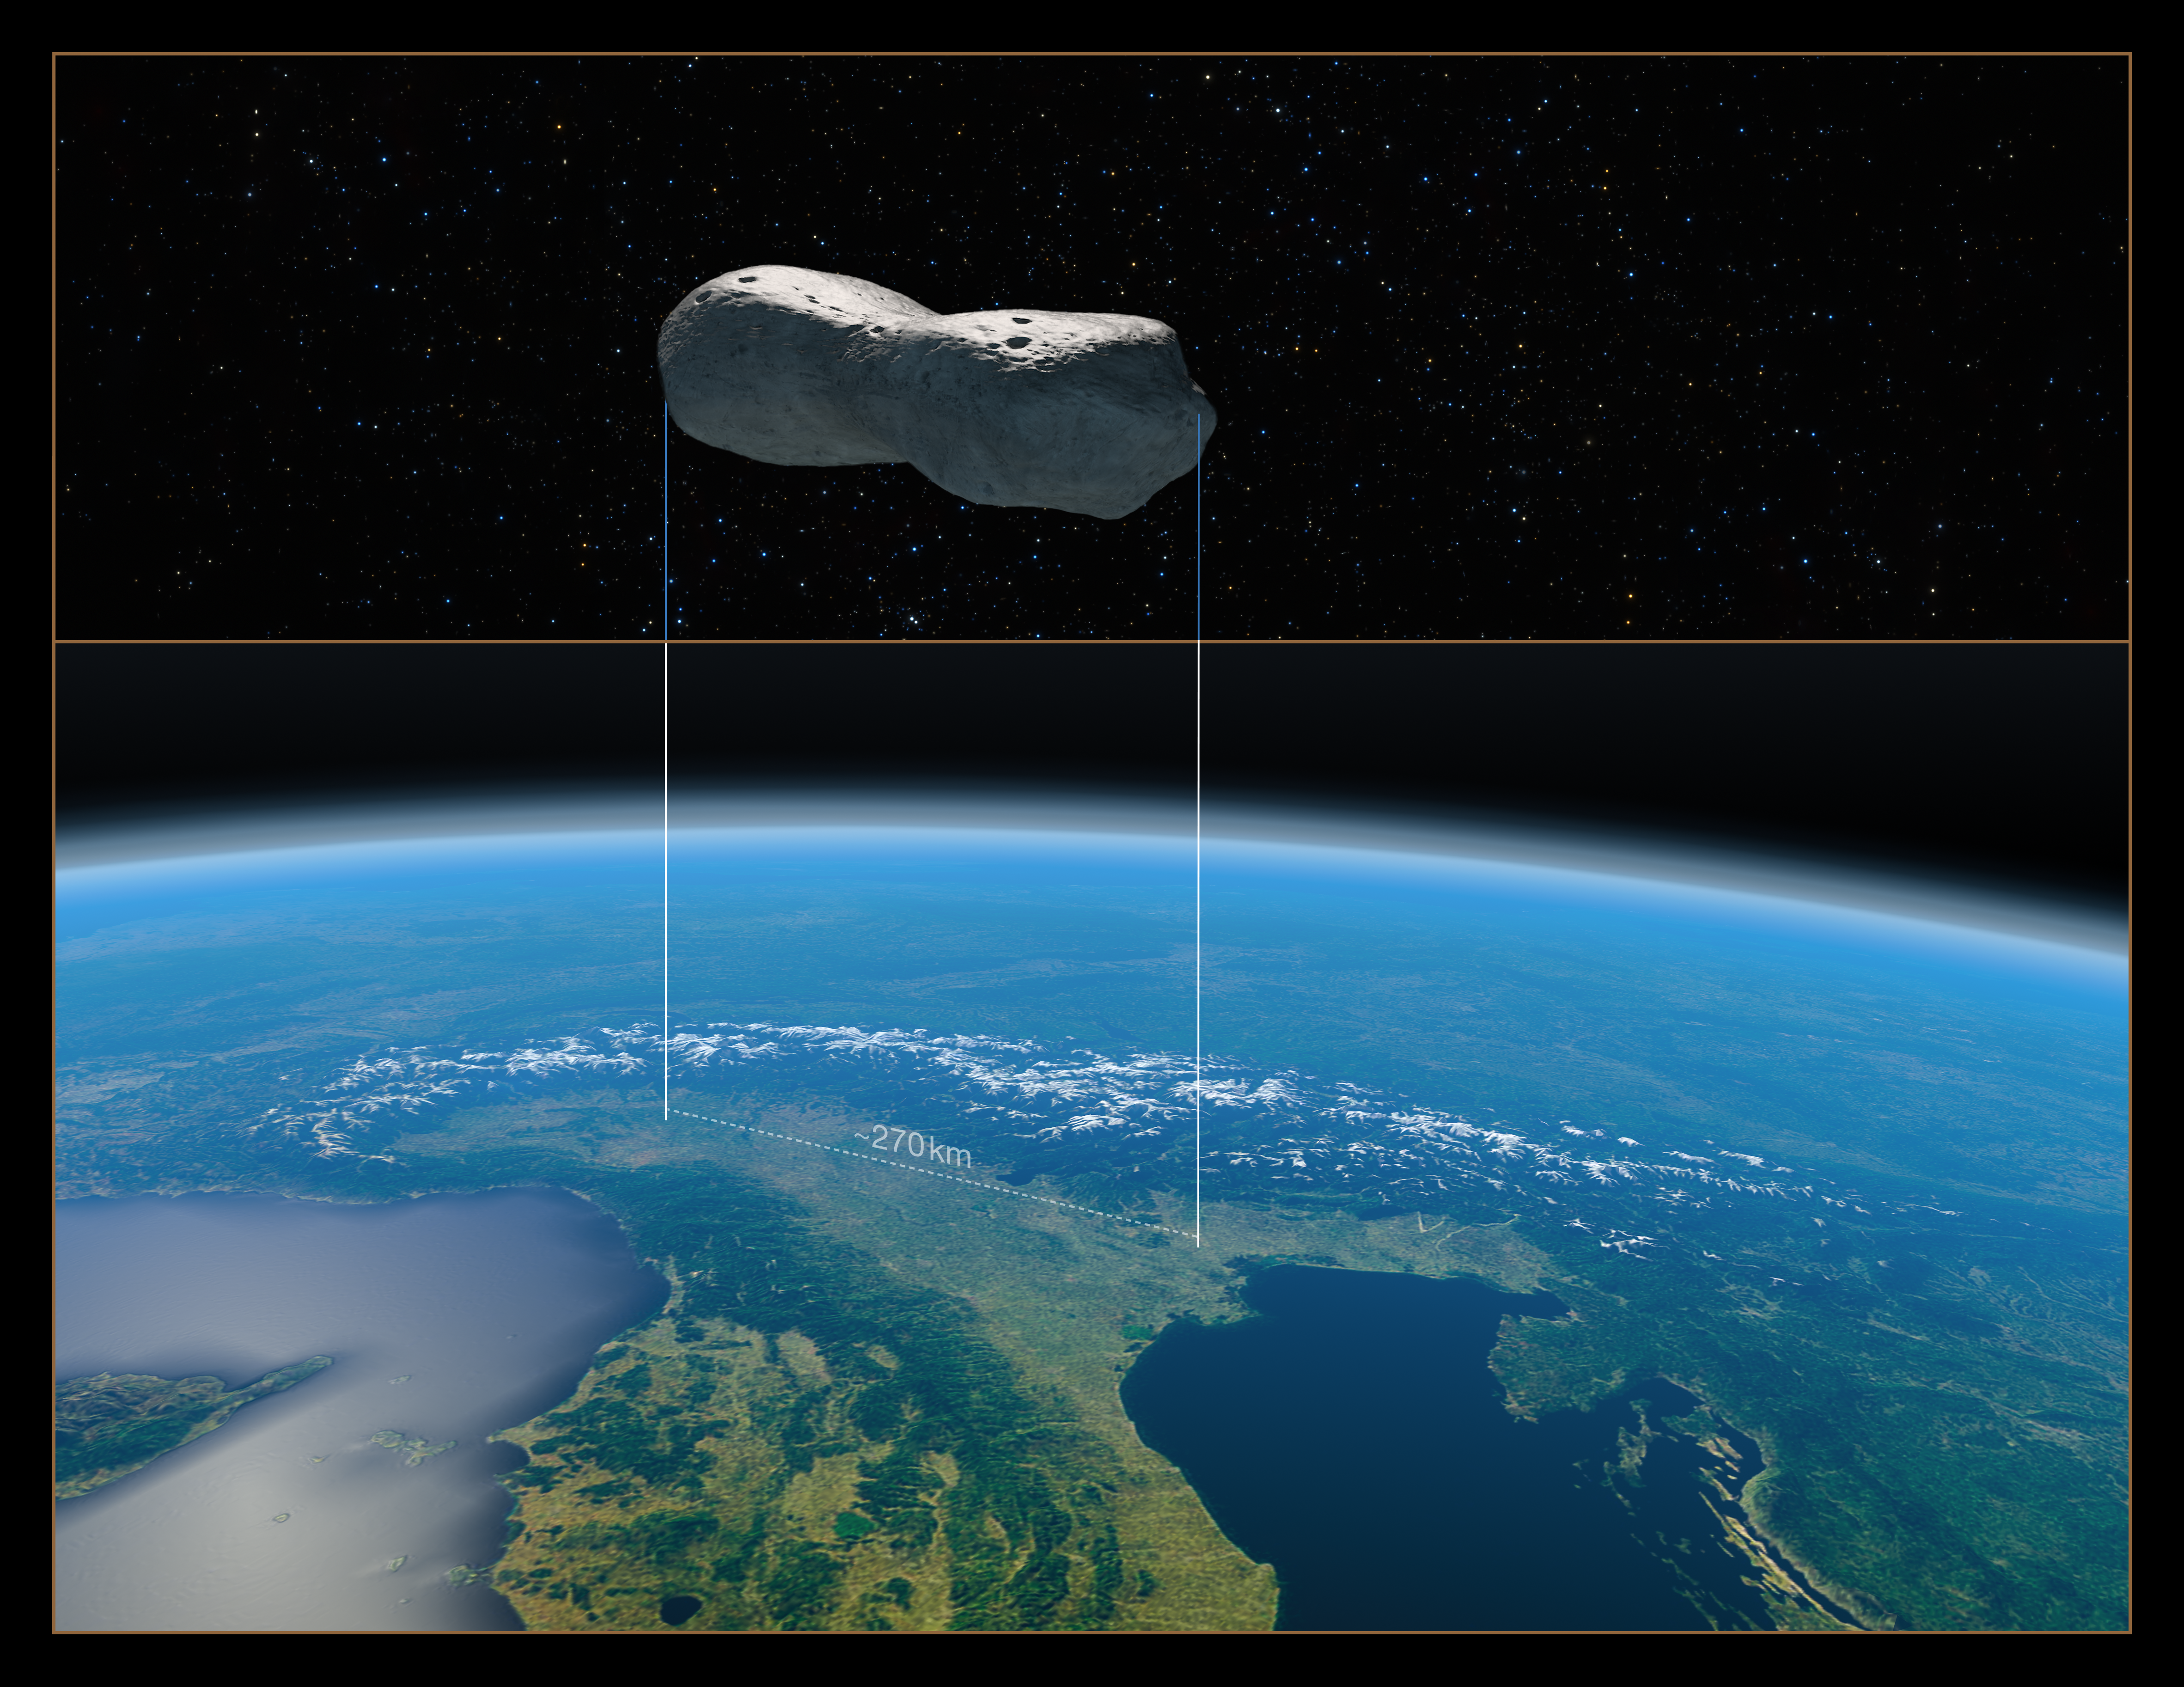

Size comparison of asteroid Kleopatra with northern Italy

This image provides a size comparison of the asteroid Kleopatra with northern Italy.

The top half of the image shows a computer model of Kleopatra, a “dog-bone” shaped asteroid which orbits the Sun in the Asteroid Belt between Mars and Jupiter. End to end, Kleopatra is 270 kilometres long.

The bottom half of the image gives an aerial view of northern Italy, with the footprint Kleopatra would have if it were hovering above it.

Edit (13 September 2021): An earlier version of this image did not correctly indicate the scale of the asteroid compared to northern Italy. This has been fixed.

Credit: ESO/M. Kornmesser/Marchis et al.